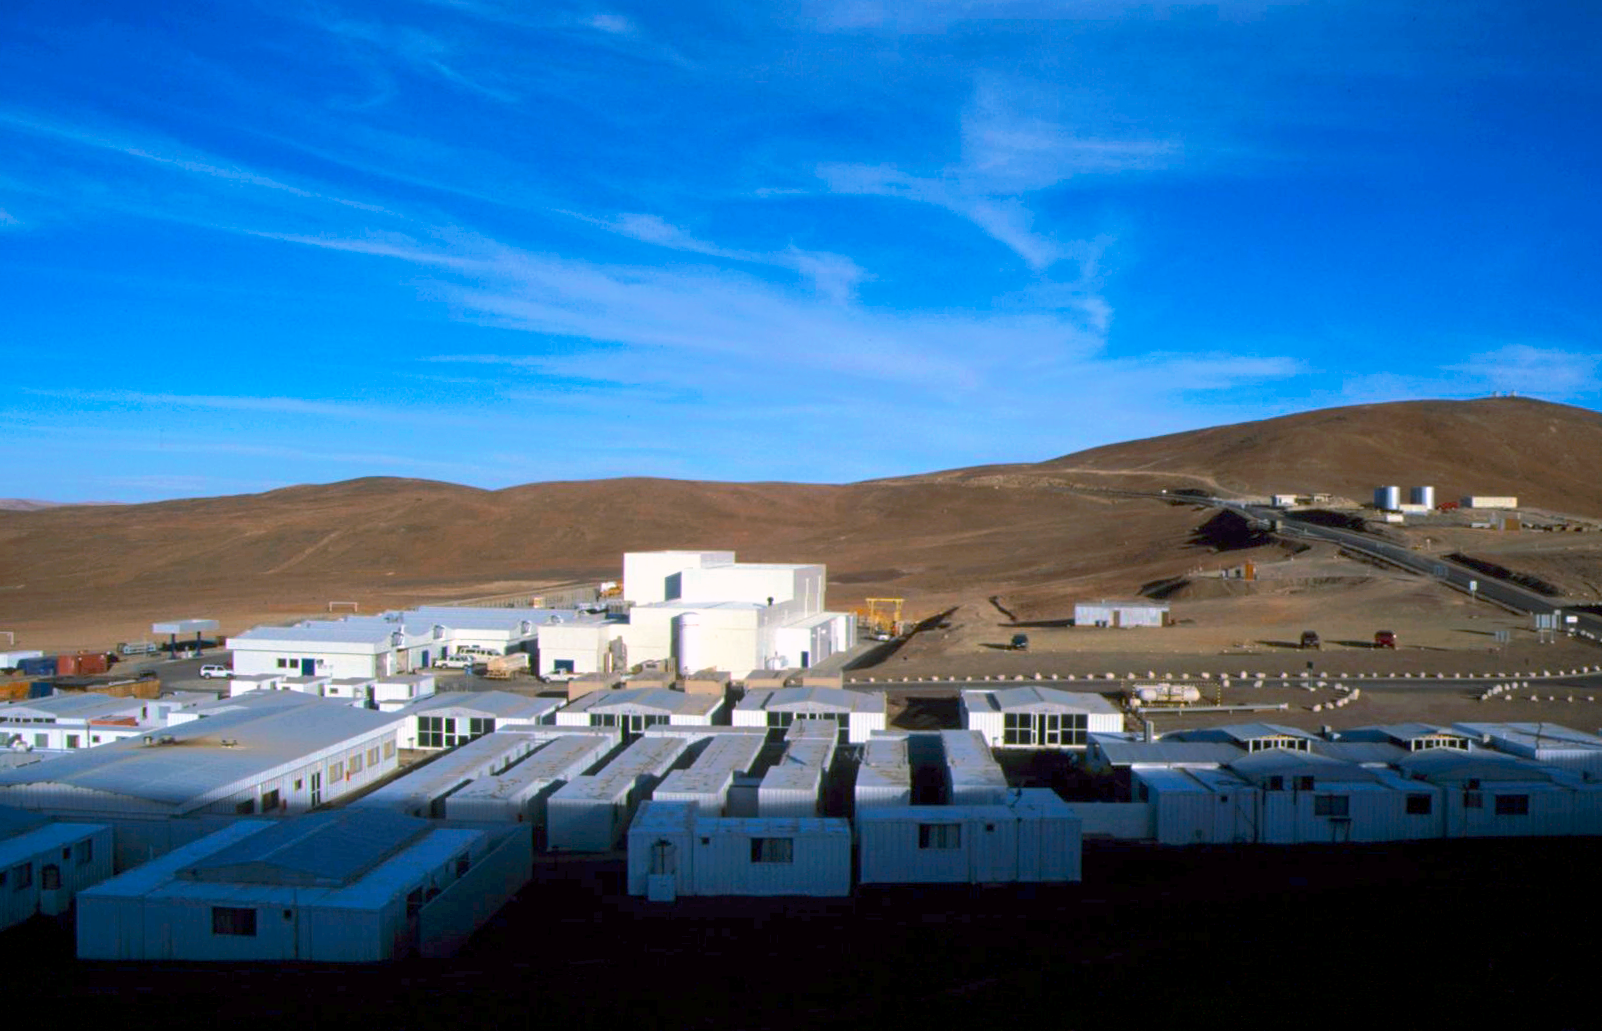

Paranal Basecamp

The Paranal basecamp.

Credit: S. Berta/ESO